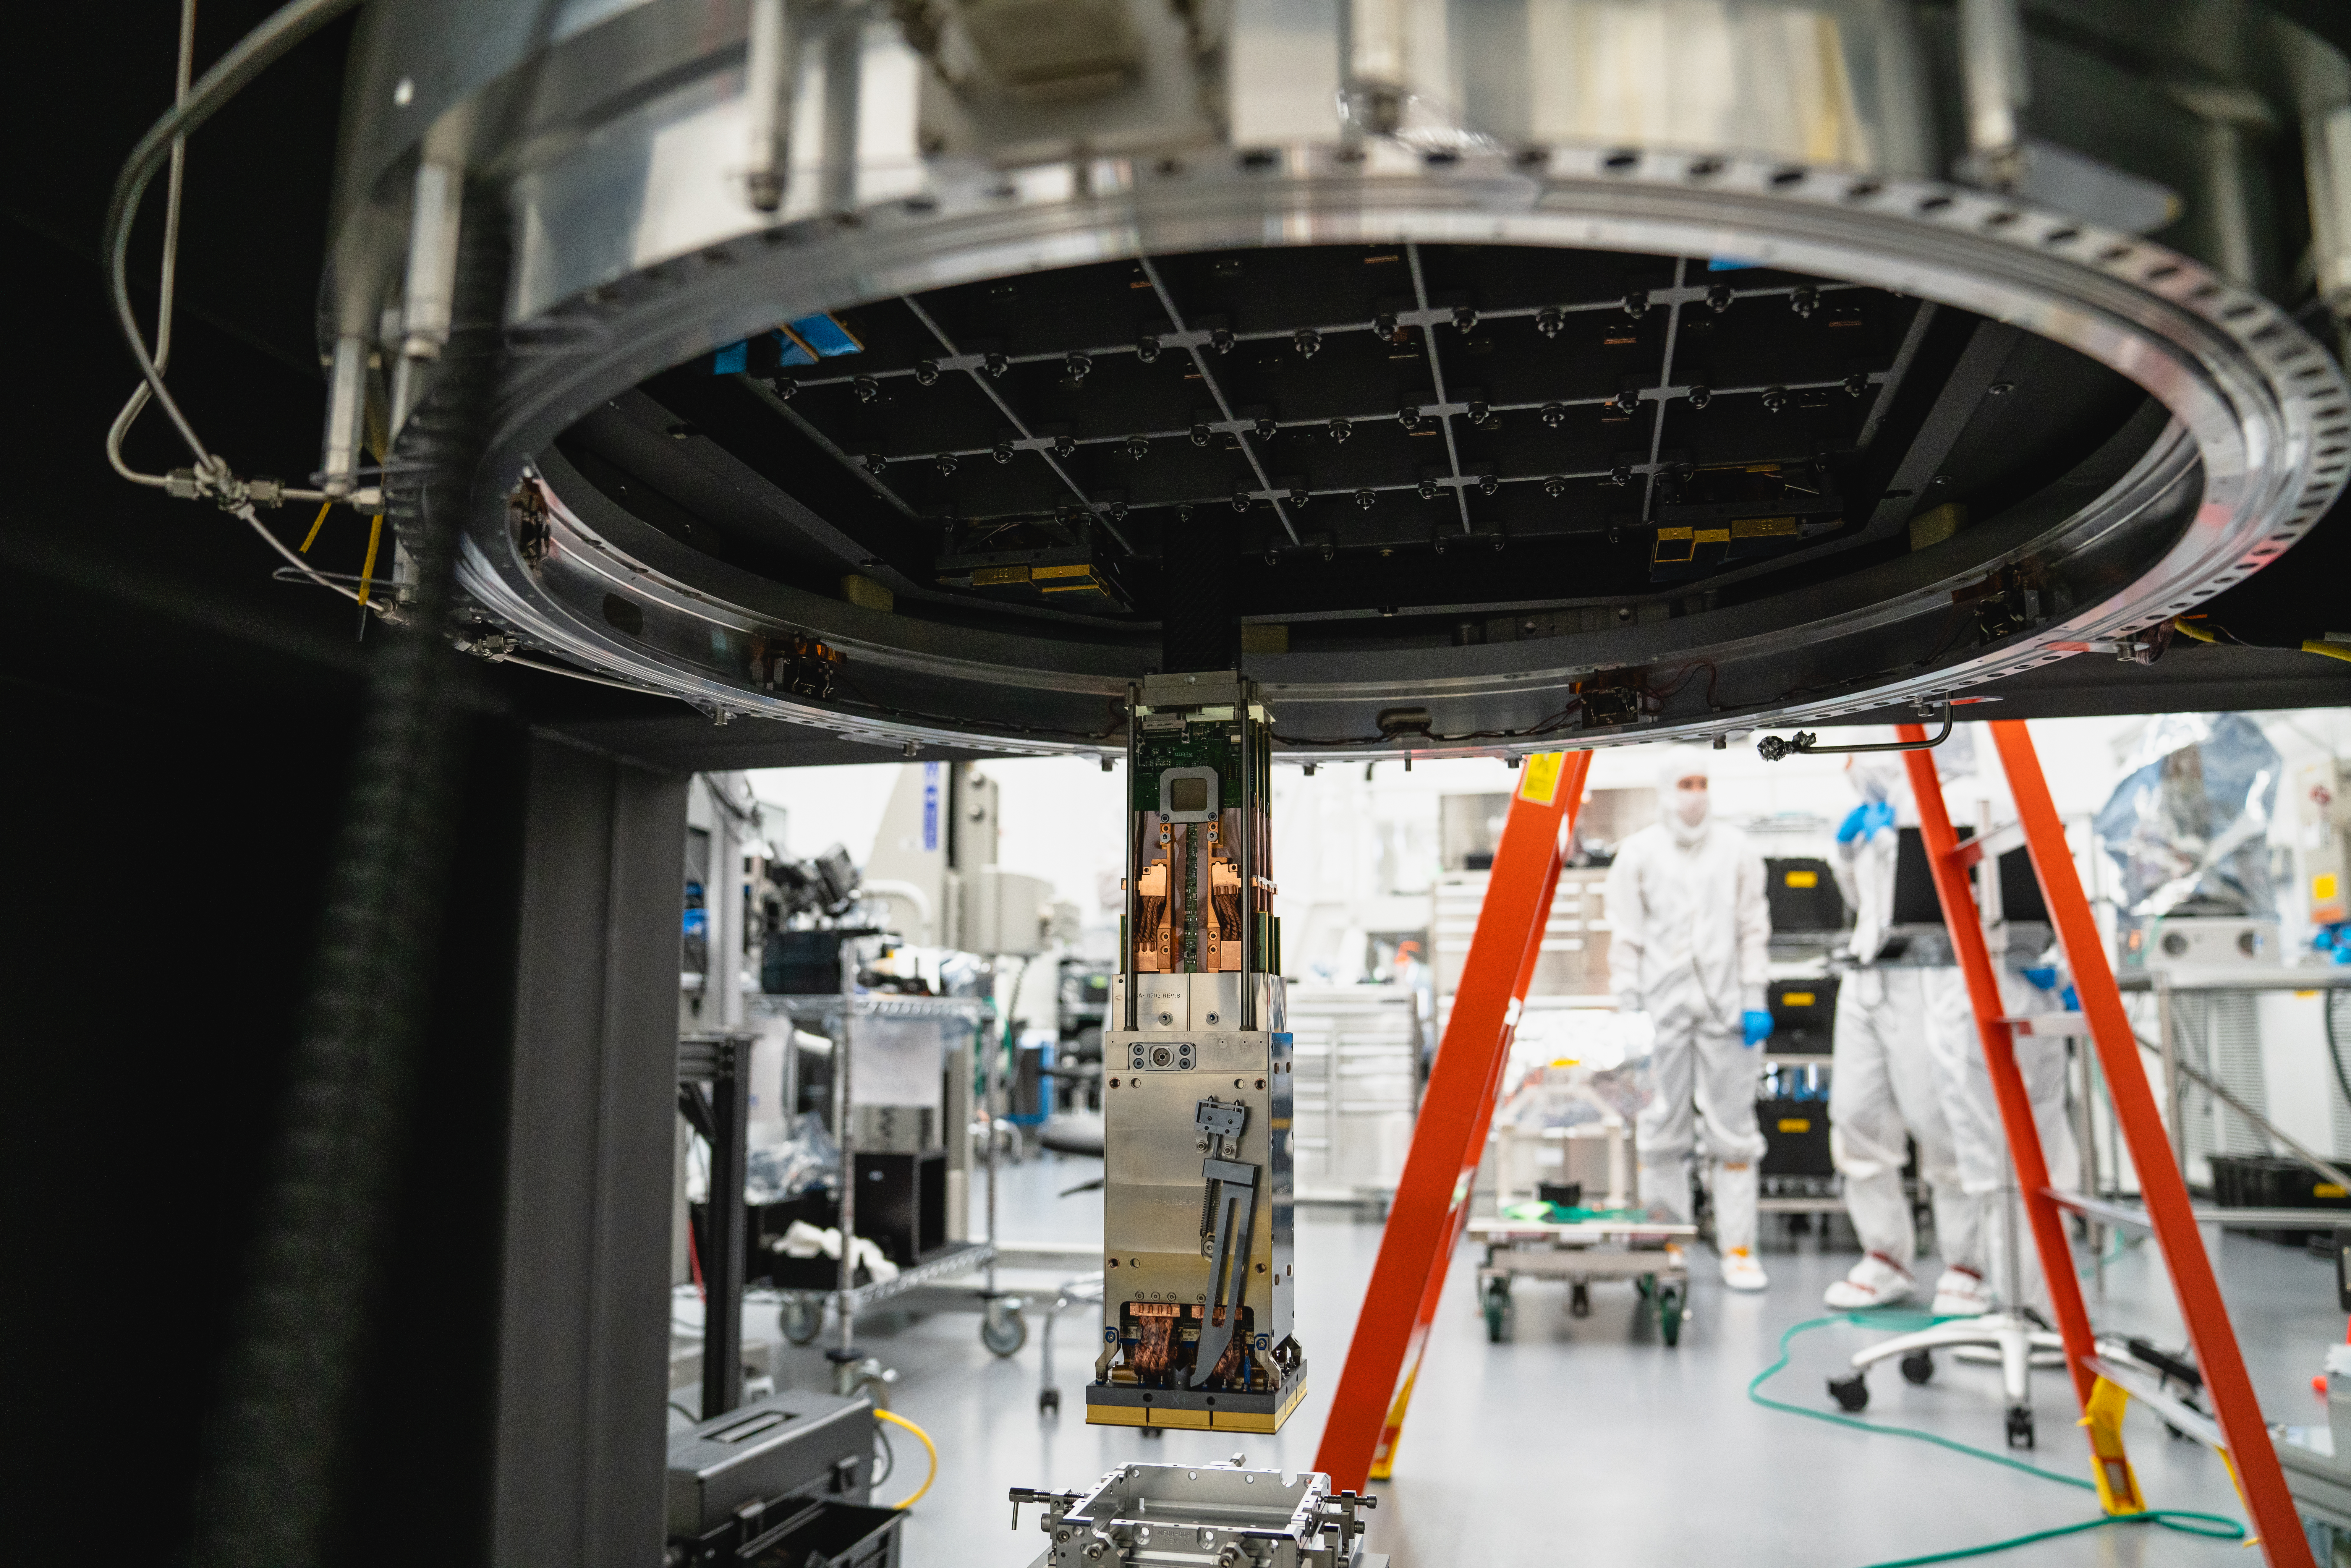

LSST 1st Science Raft

The Large Synoptic Survey Telescope (LSST) camera team has installed the first of 21 science rafts — 3-by-3 arrays of state-of-the-art imaging sensors. Together they'll take unprecedented 3,200-megapixel images of the night sky, which, over time, will produce the world's largest astrophysical movie.

Credit: Farrin Abbott/SLAC National Accelerator Laboratory